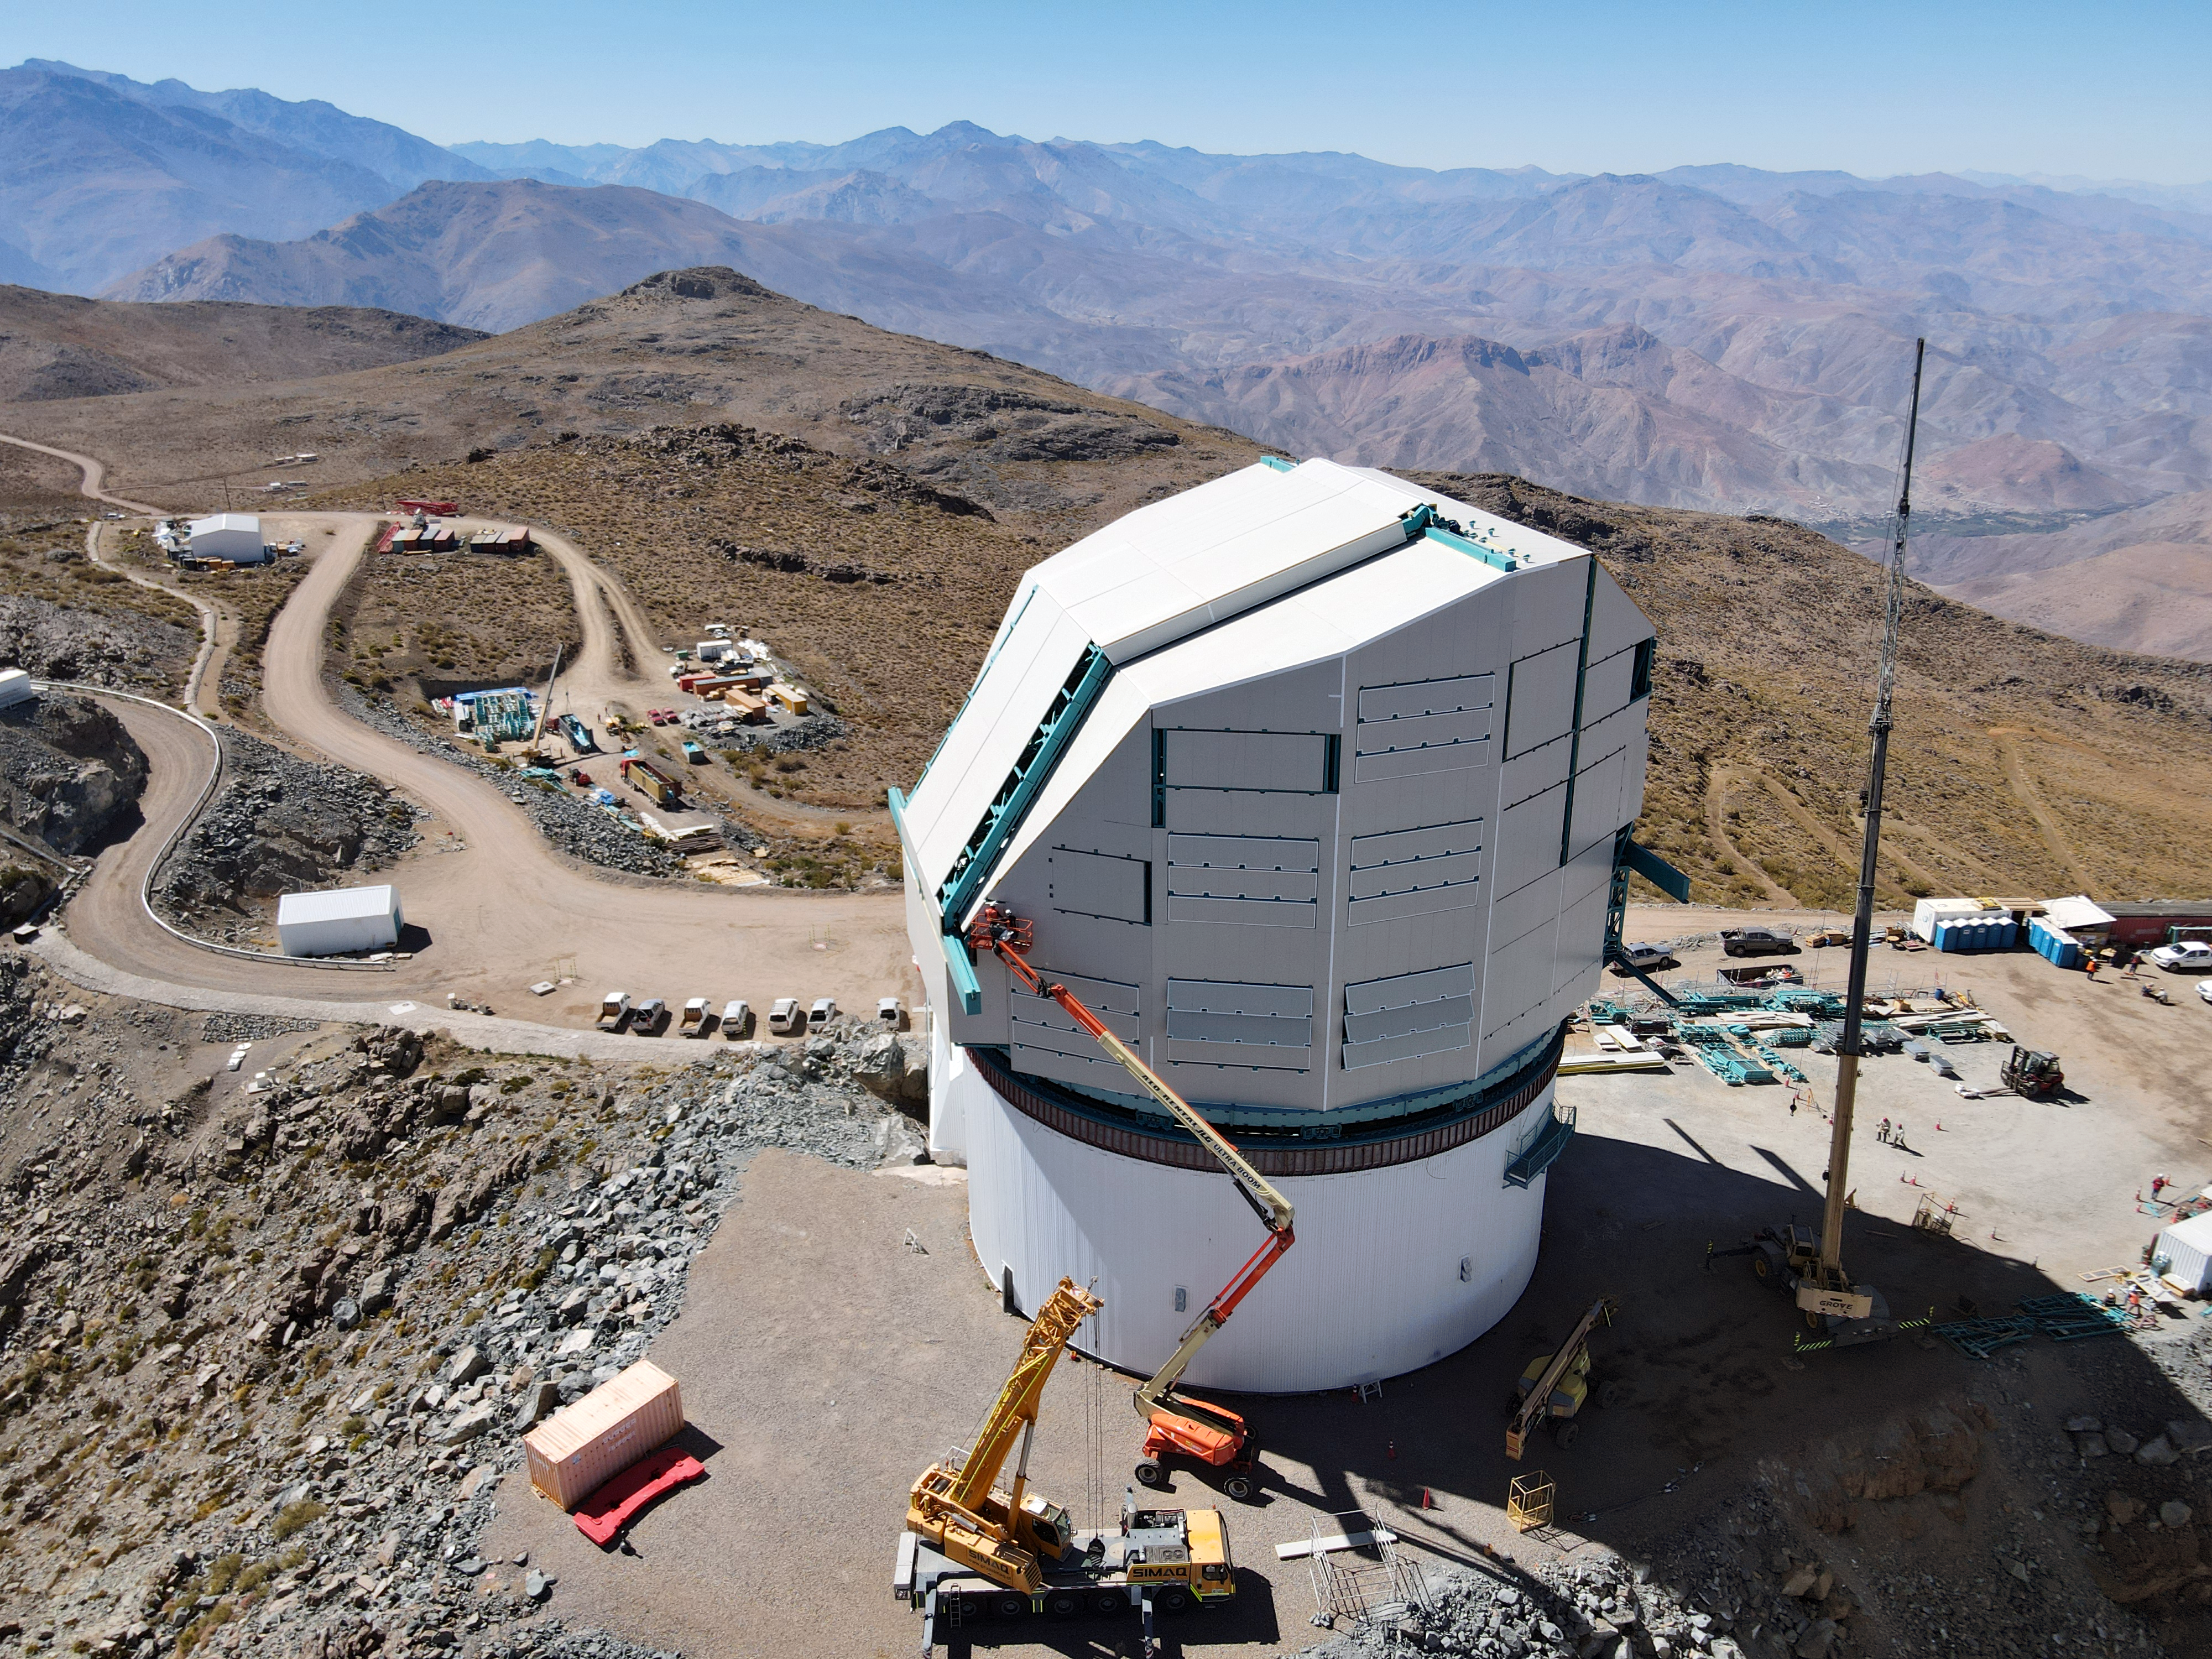

Rubin Drone View mid-December 2020

Aerial drone view of current status of construction on the summit as of mid-December, 2020.

Credit: Rubin Obs/NSF/AURA